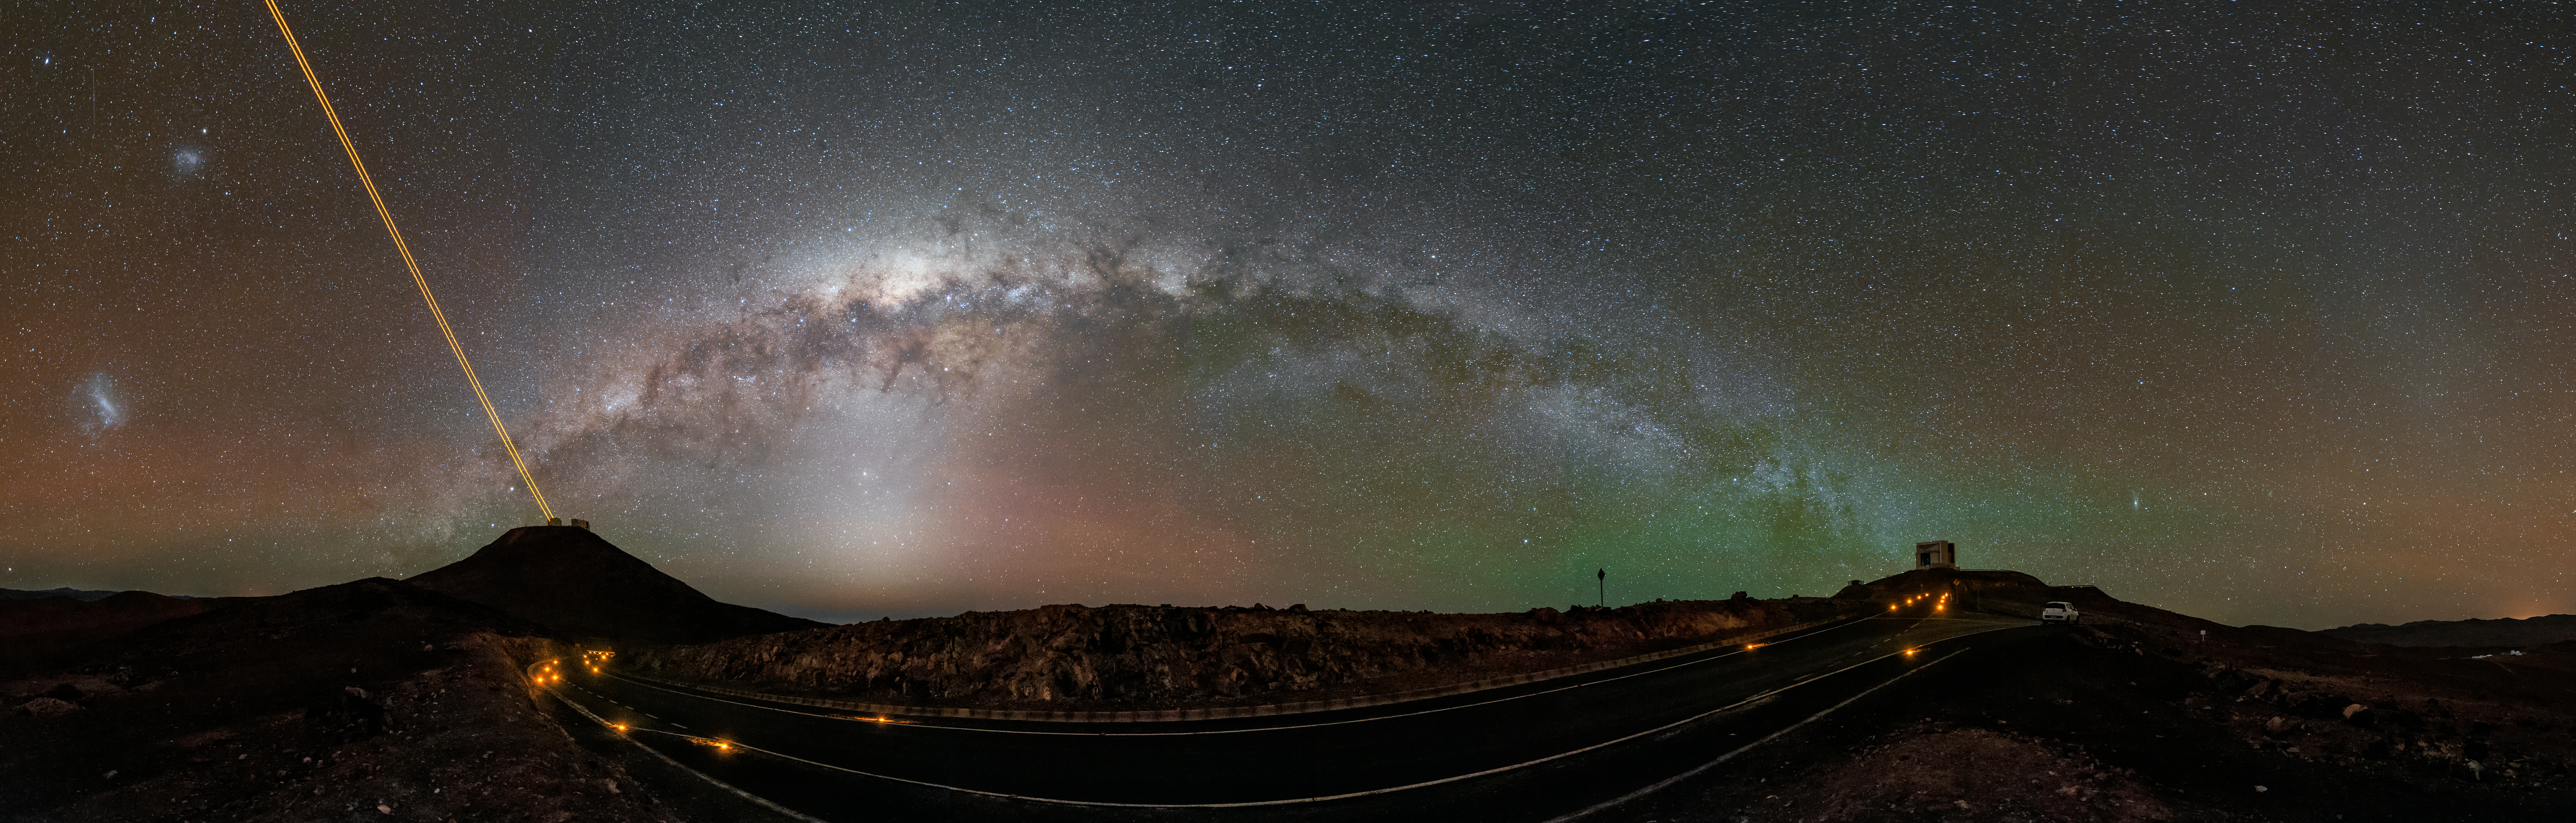

Milky Way leaps from the VLT to VISTA

In this beautiful panorama the Milky Way streams over two of ESO's flagship facilities. You may never be able to reach the end of the rainbow, but in this image we know what is at either end of the Milky Way — on the left is ESO's Very Large Telescope (VLT) and on the right, VISTA.

The 4 Laser Guide Star Facility (4LGSF) is in operation reaching out of the frame, correcting for atmospheric disturbances. The large and small Magellanic clouds can be seen to the left, and green airglow tints the skies around VISTA and the Andromeda galaxy to the right.

Credit: G. Hüdepohl (atacamaphoto.com)/ESO